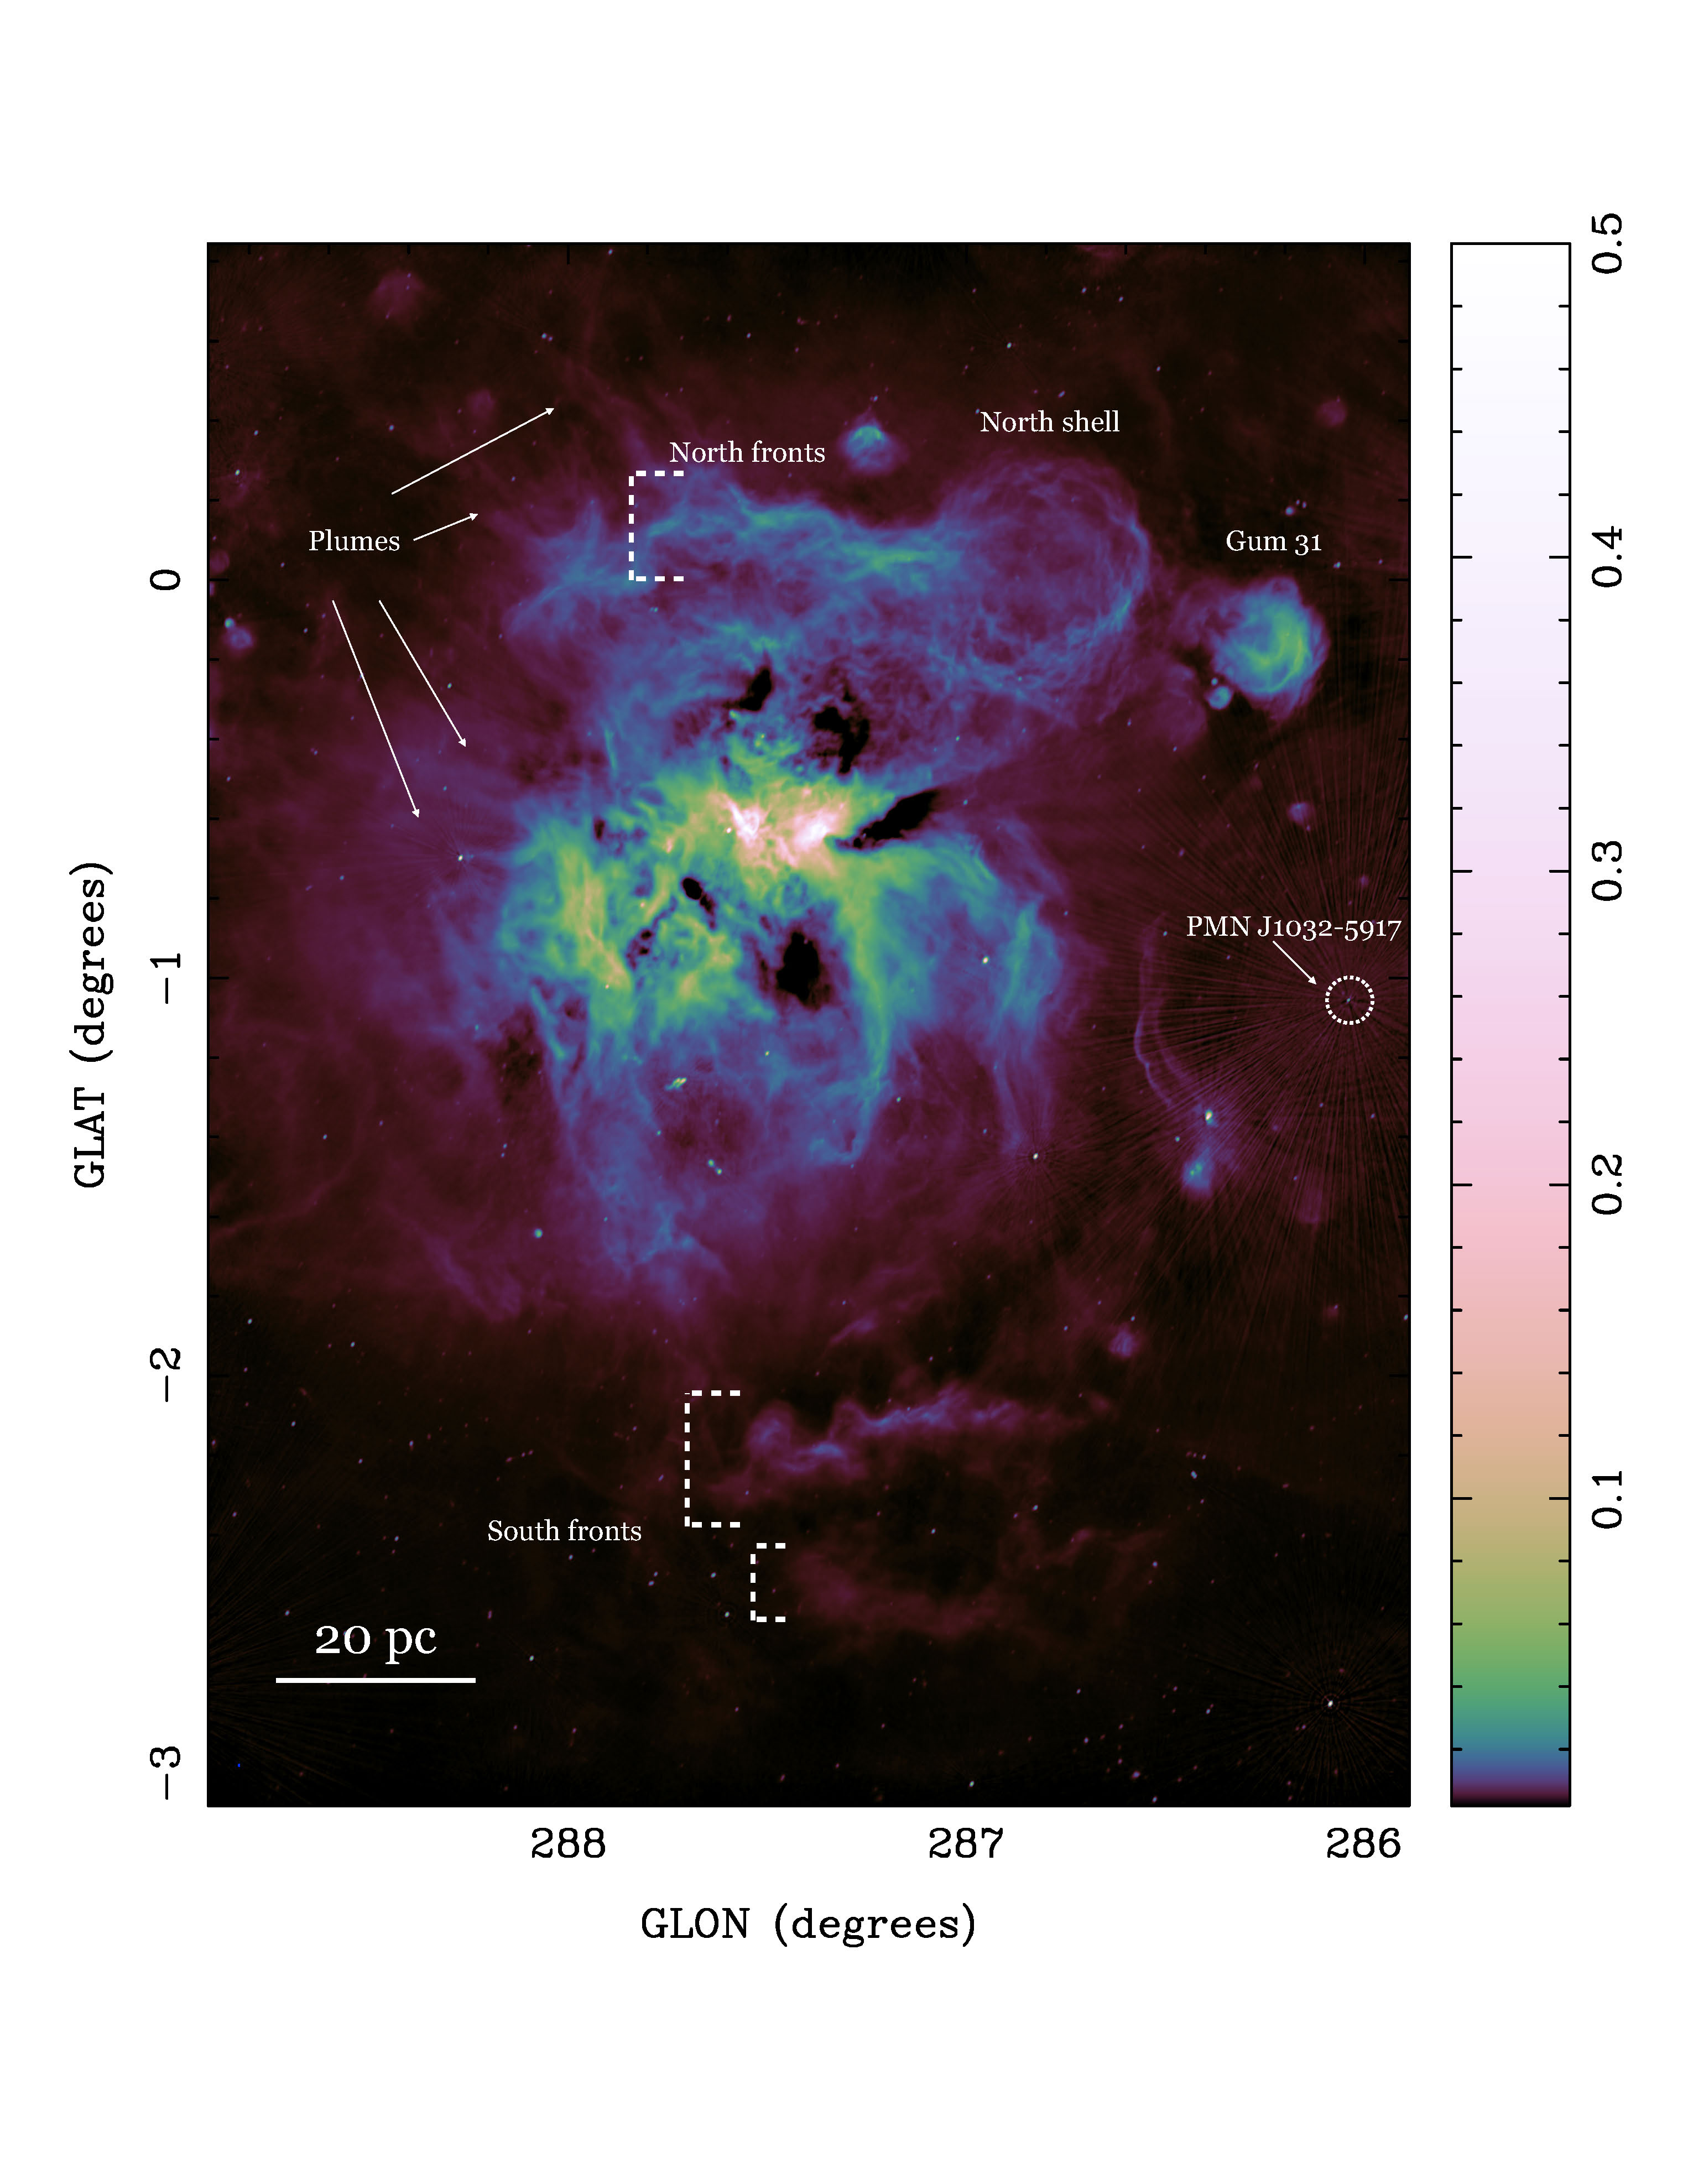

A detailed view of the ionized gas in the nearest region of massive star formation the Carina Nebula

A 12-square degree image of the 1-3 GHz radio continuum emission toward the Carina Nebula has provided an unprecedented, high-resolution view of the spectacular and complex structures in the region, including shells, filaments, and ionization fronts.

Credit: ALMA (ESO/NAOJ/NRAO)